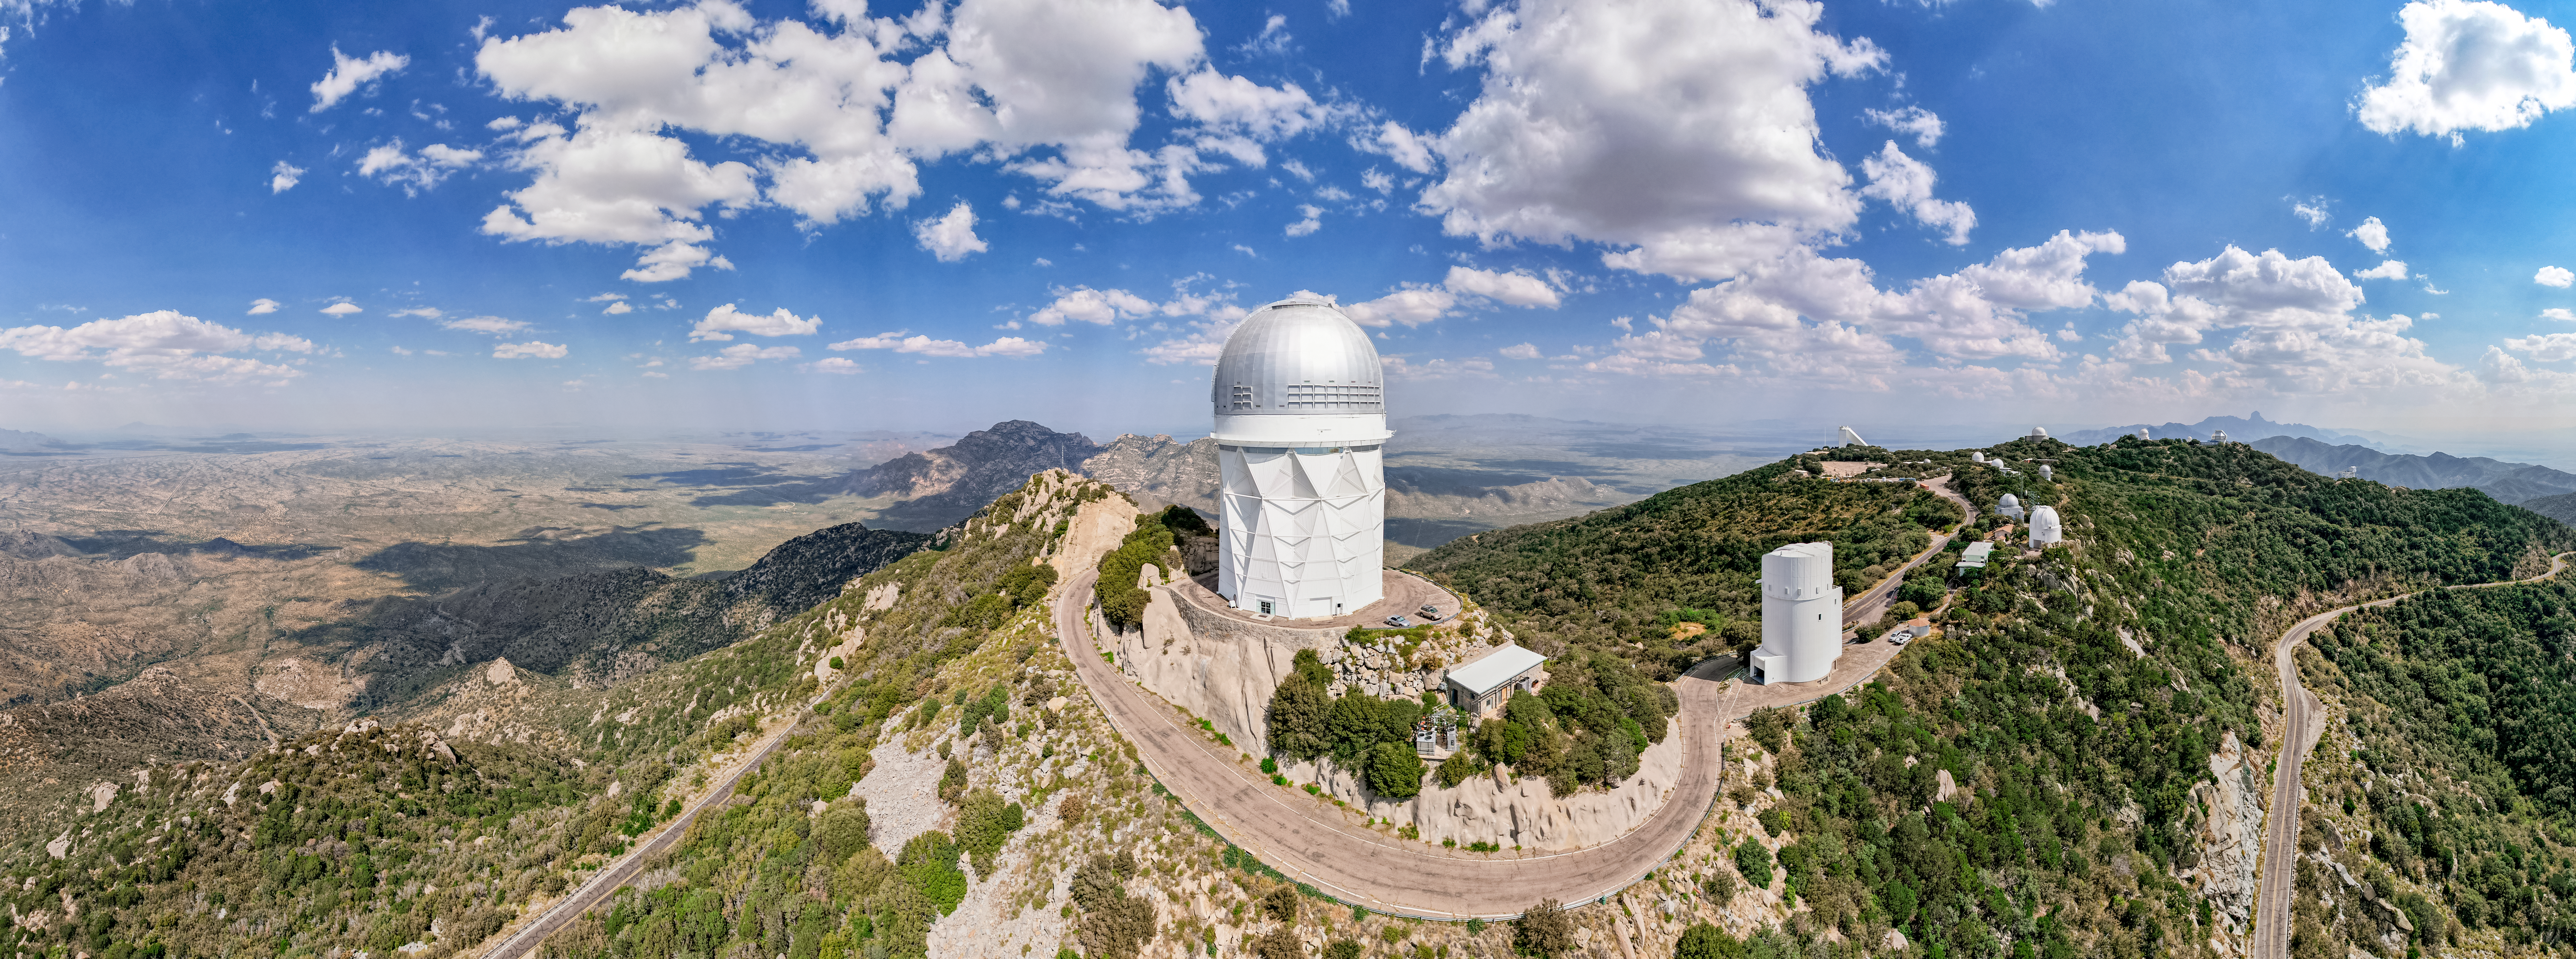

A Sunny Day at Kitt Peak

Kitt Peak National Observatory (KPNO), a Program of NSF NOIRLab, is seen in this daytime aerial panorama of the Arizona-Sonoran Desert on the Tohono O'odham Nation in Arizona. The two largest telescopes, towards the center of the image, are the Nicholas U. Mayall 4-meter Telescope (center) and the UArizona Bok 2.3-meter Telescope (right). The Mayall telescope is currently fitted with the Dark Energy Spectroscopic Instrument (DESI), led by the US Department of Energy. The DESI Survey will measure the effect of dark energy. This mysterious energy is causing the expansion of the Universe to accelerate, instead of being slowed by the effects of gravity as initially expected by researchers before observations of distant objects were possible. By collecting the optical spectra of tens of millions of galaxies and quasars, researchers will use the DESI Survey to construct a 3D map of the nearby Universe and measure its expansion.

This image was taken before the 2022 Contreras Fire, which affected KPNO. Read more here.

Credit: KPNO/NOIRLab/AURA/NSF/P. Marenfeld